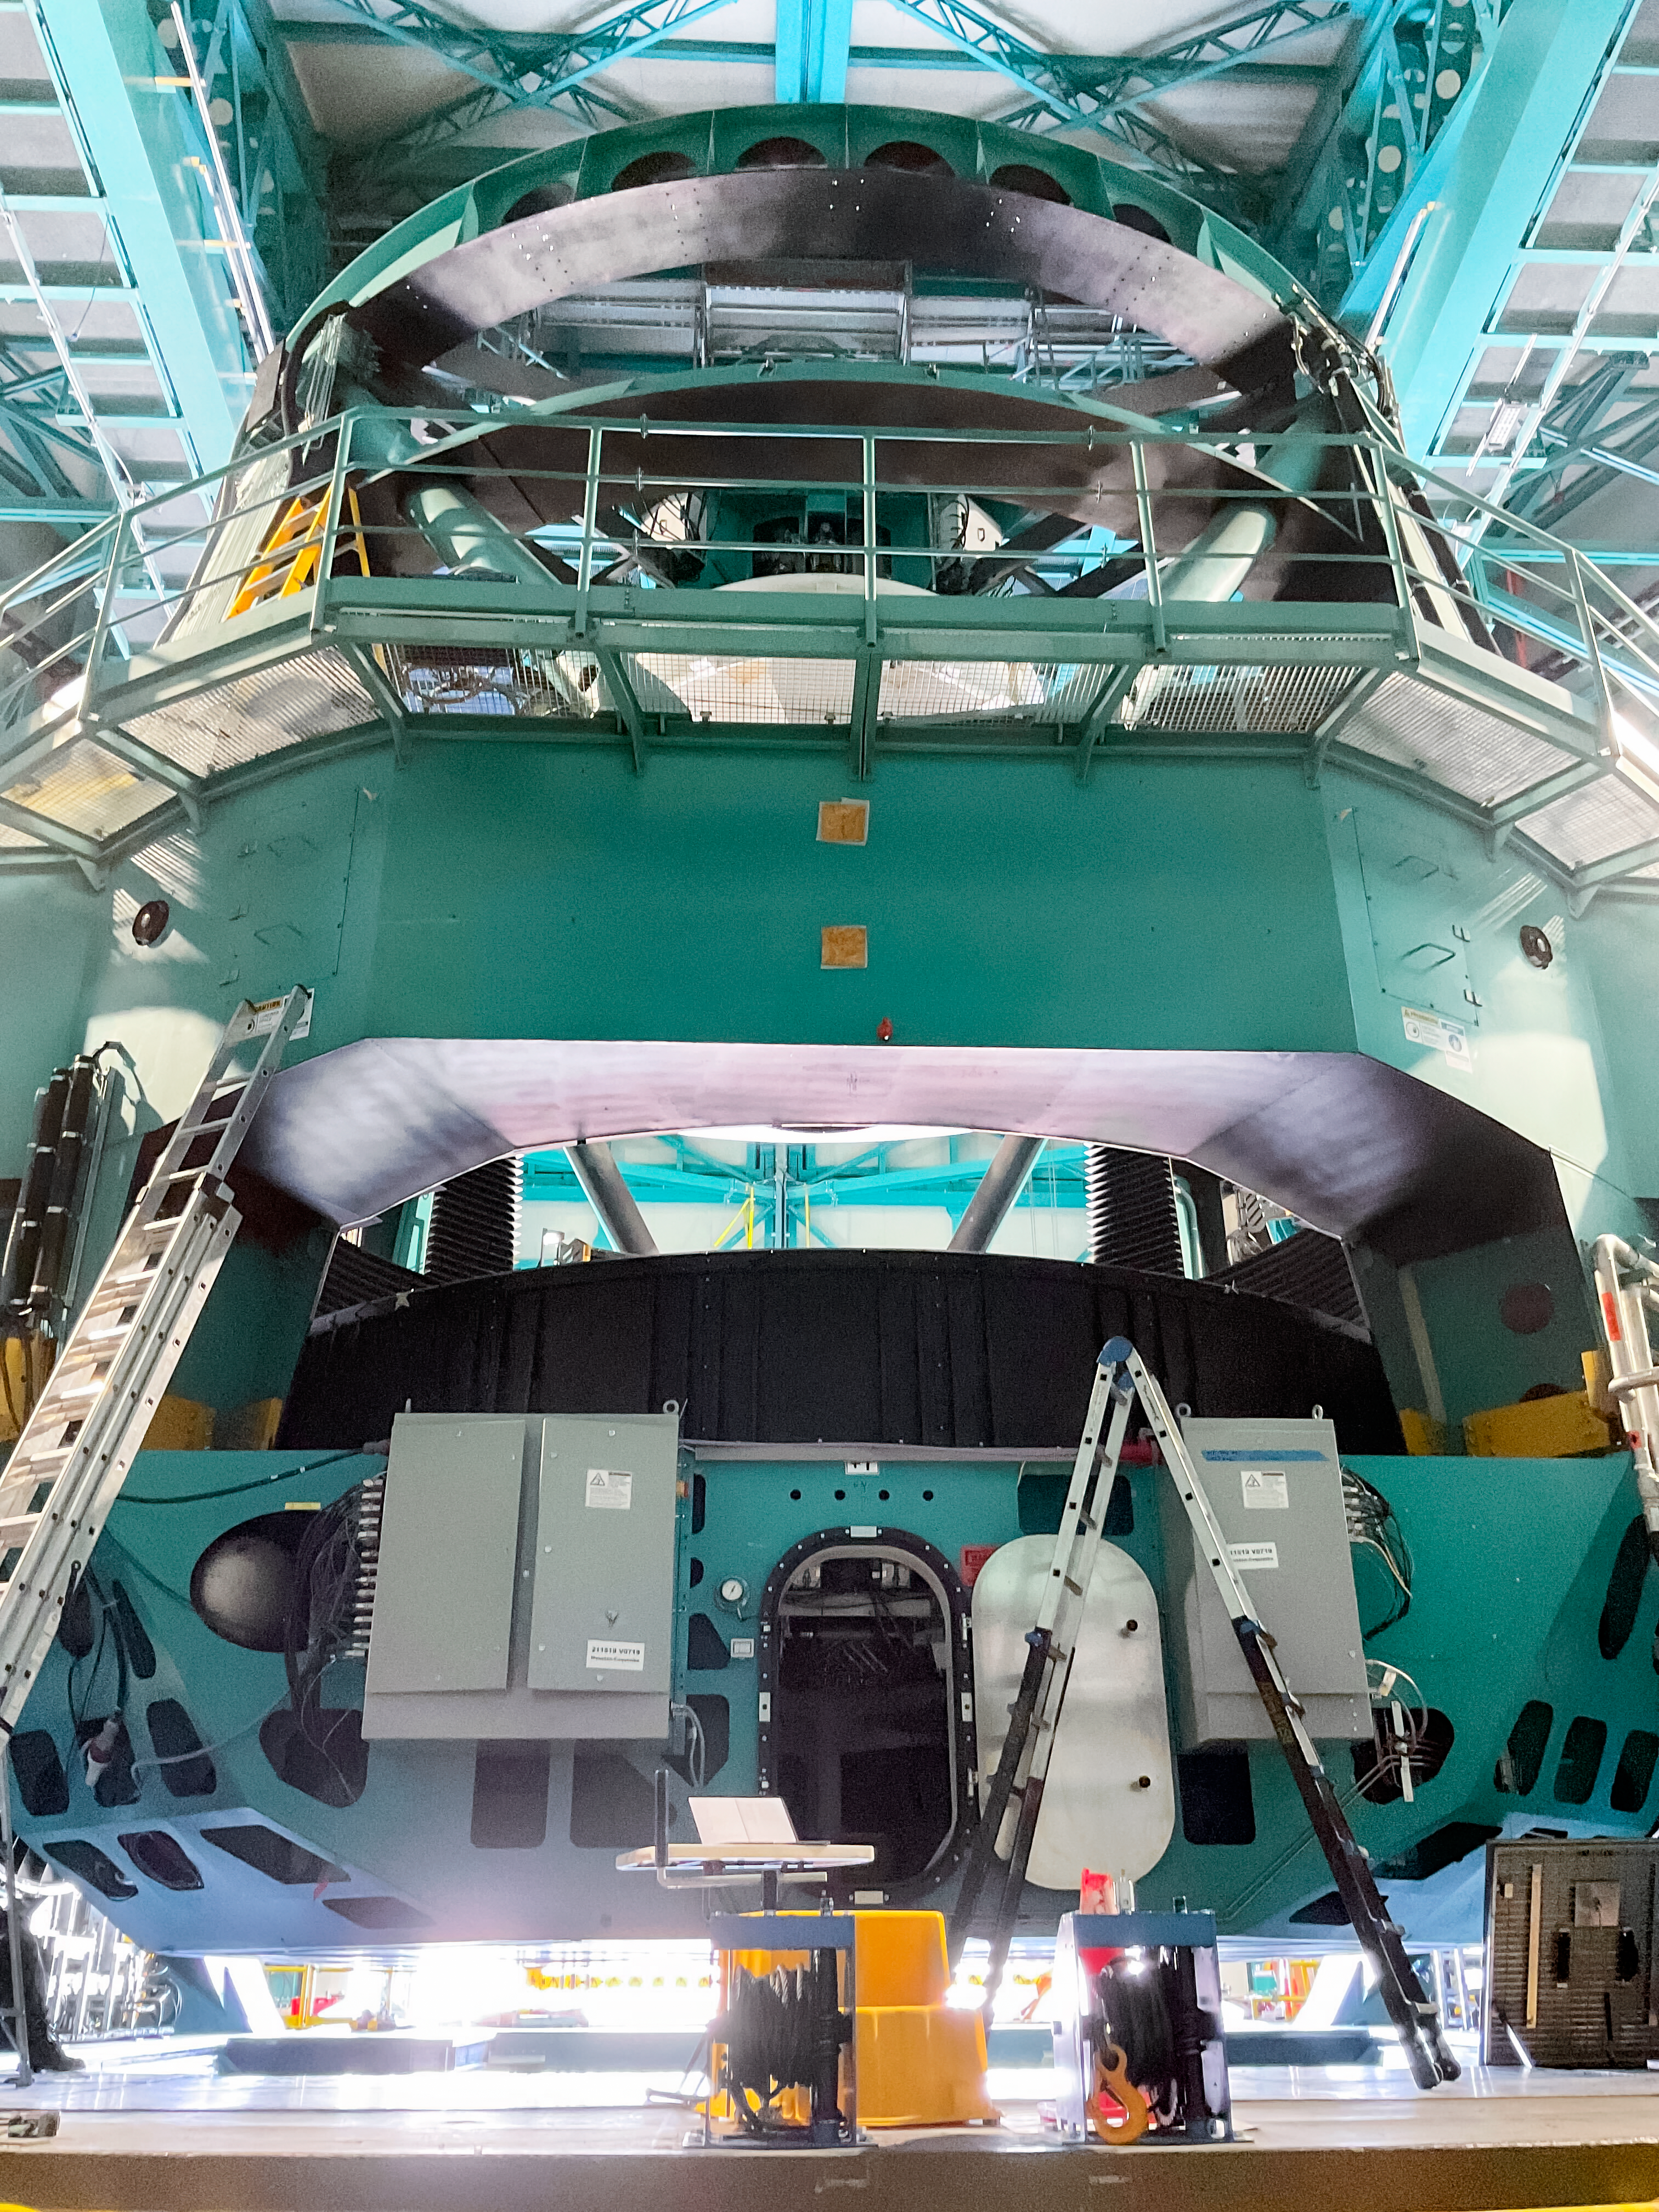

Installing the M1M3 Cell on Rubin

Installing the LSST Primary/Tertiary Mirror (M1M3) Cell (the steel structure that supports the mirror).

Credit: RubinObs/NOIRLab/SLAC/NSF/DOE/AURA